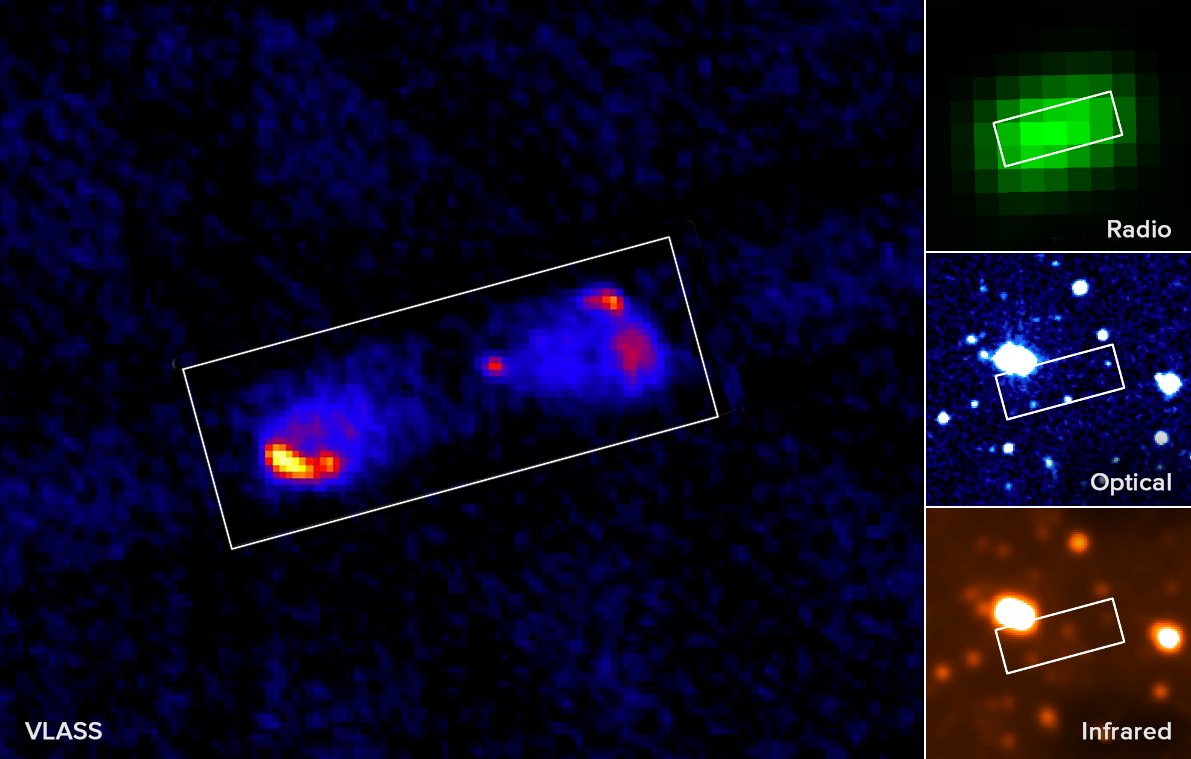

Sharper Image of Galaxy with VLASS

Credit: NRAO/AUI/NSF